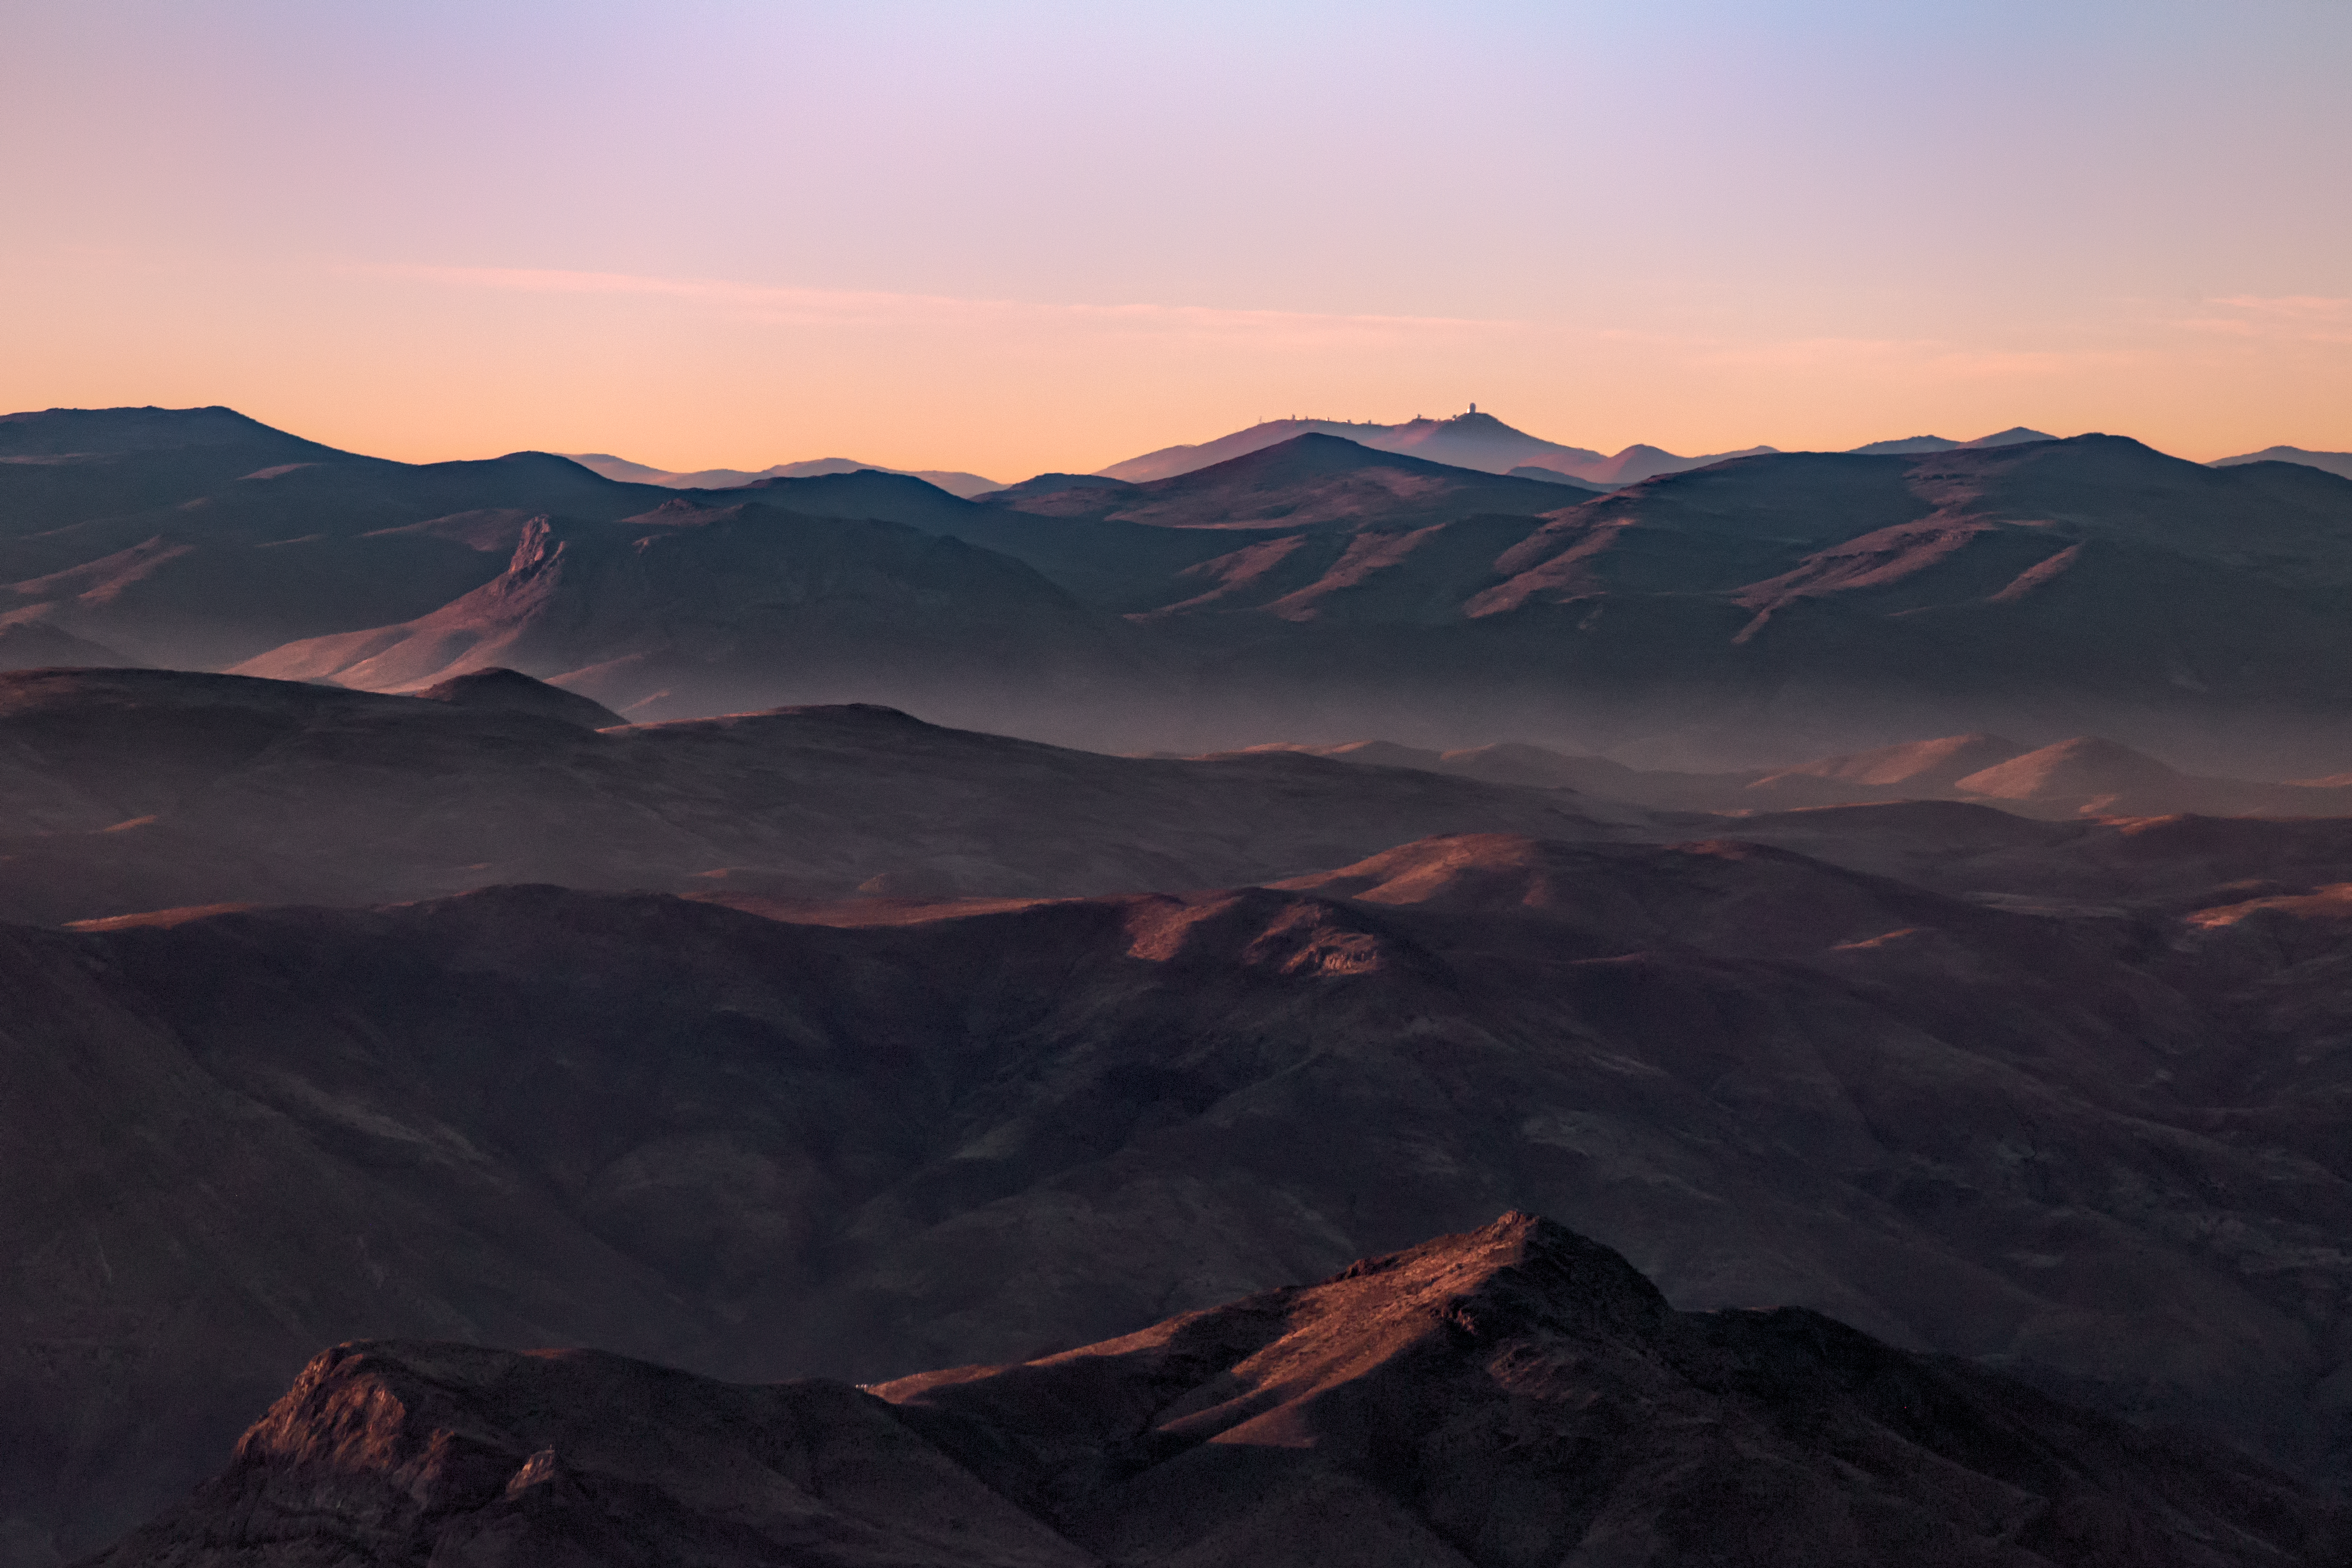

Dusk in the mountains

The sun sets at ESO's first observatory, La Silla, which is located 600km north of Santiago de Chile at an altitude of 2400 metres. Among the many telescopes and instruments hosted at this observatory are the New Technology Telescope and the High Accuracy Radial velocity Planet Searcher, enabling astronomers to take advantage of the excellent viewing conditions to study the Universe.

Credit: G. Lombardi/ESO